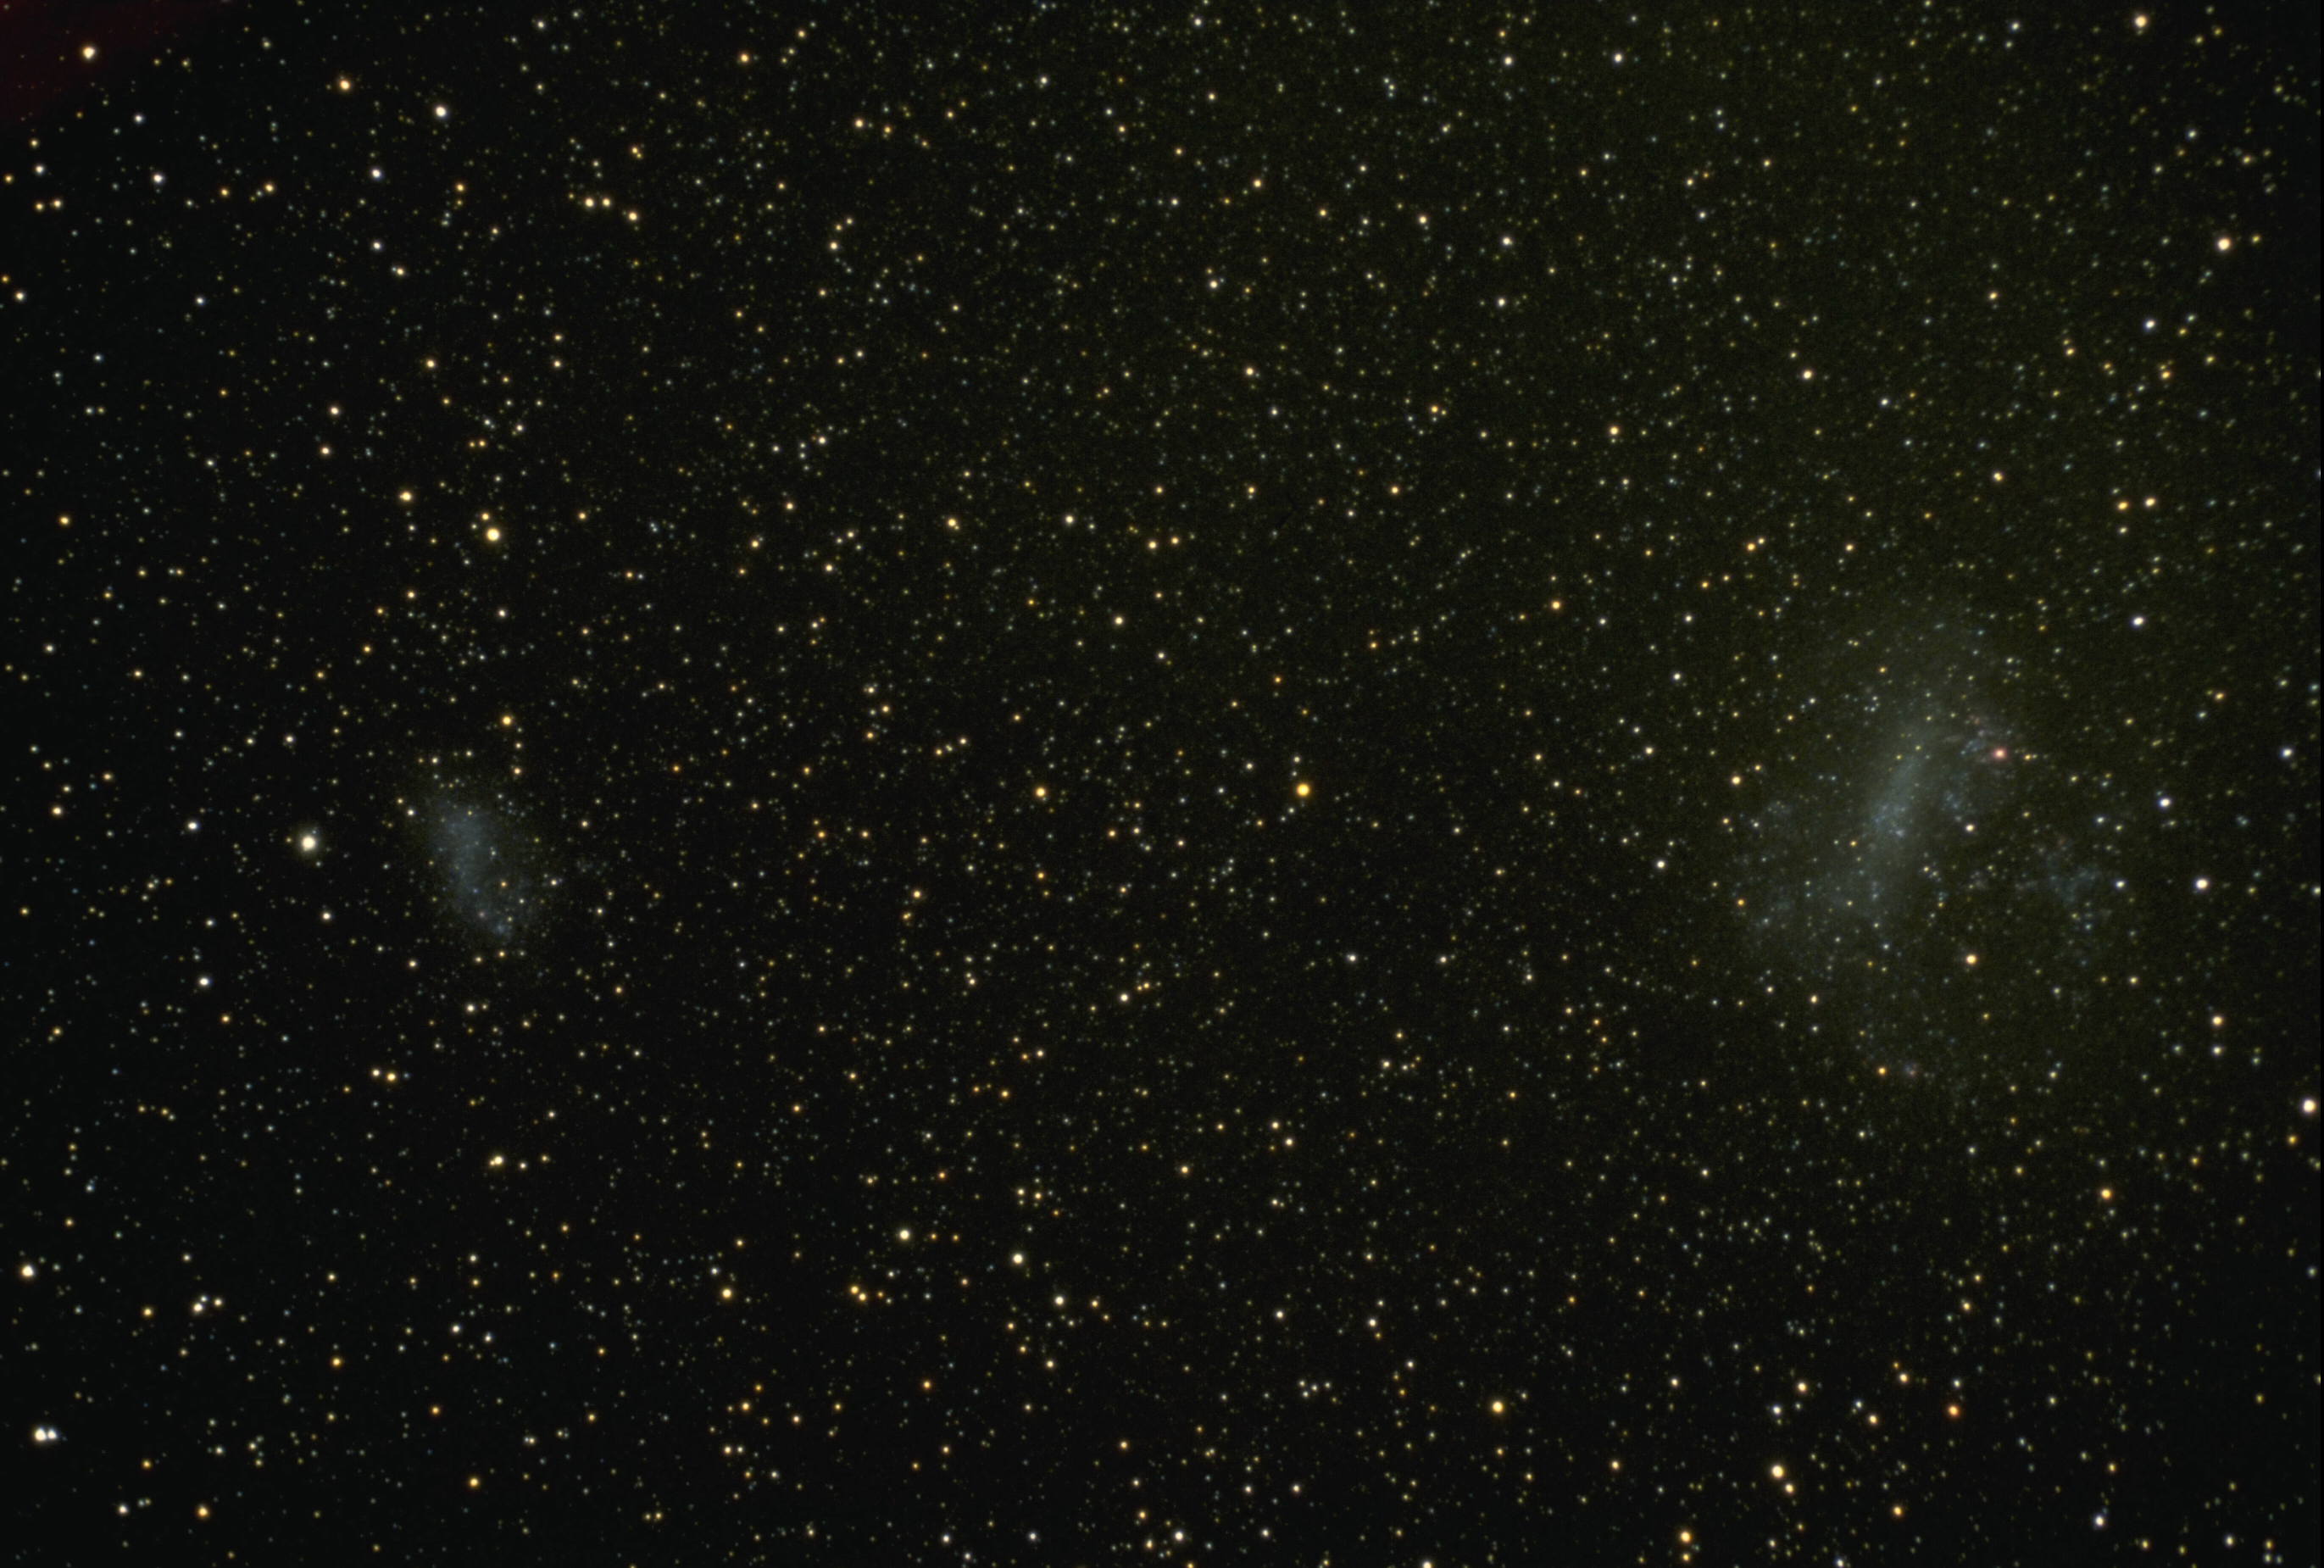

The Large and Small Magellanic Clouds

wide-angle view which includes both of the Magellanic Clouds. The Large (LMC, on the right) and Small (SMC, to the left) Magellanic Clouds are irregular galaxies which are satellites to our own Milky Way Galaxy. The Magellanic Clouds are visible to the naked eye from the southern hemisphere.

Credit: NOIRLab/NSF/AURA